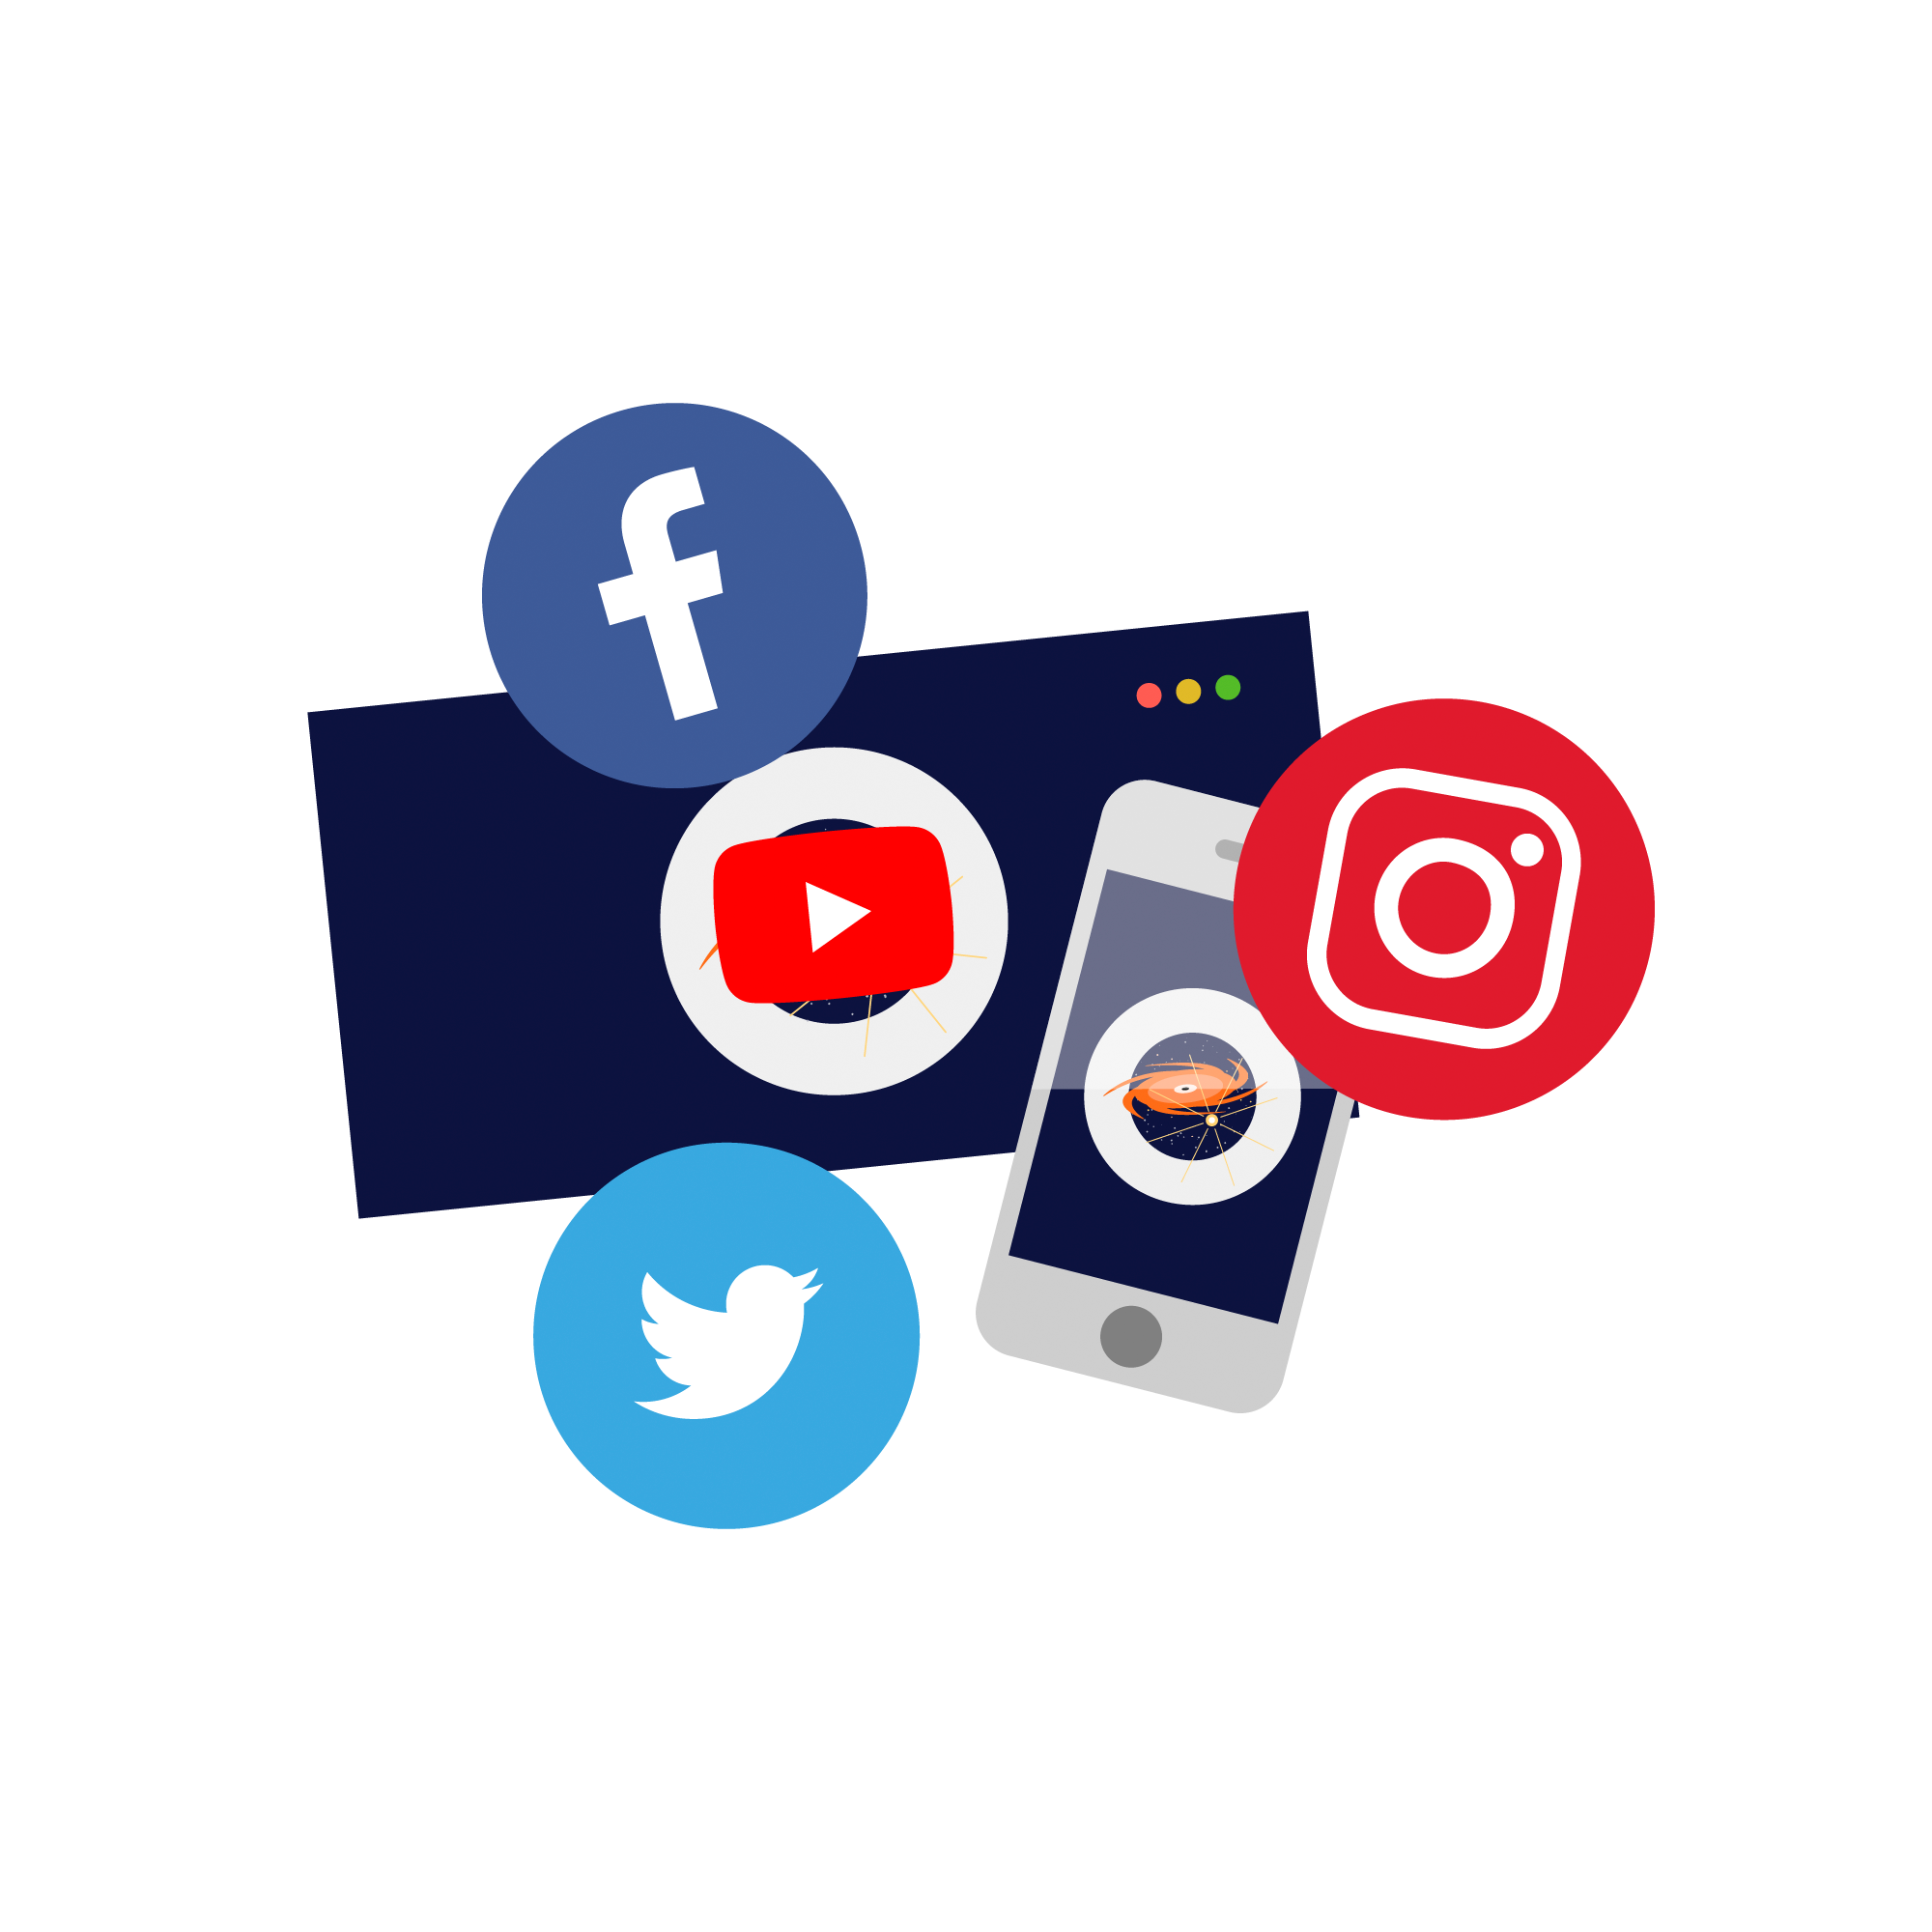

Social media icons

Illustration of social media icons.

Credit: RubinObs/NOIRLab/SLAC/NSF/DOE/AURA